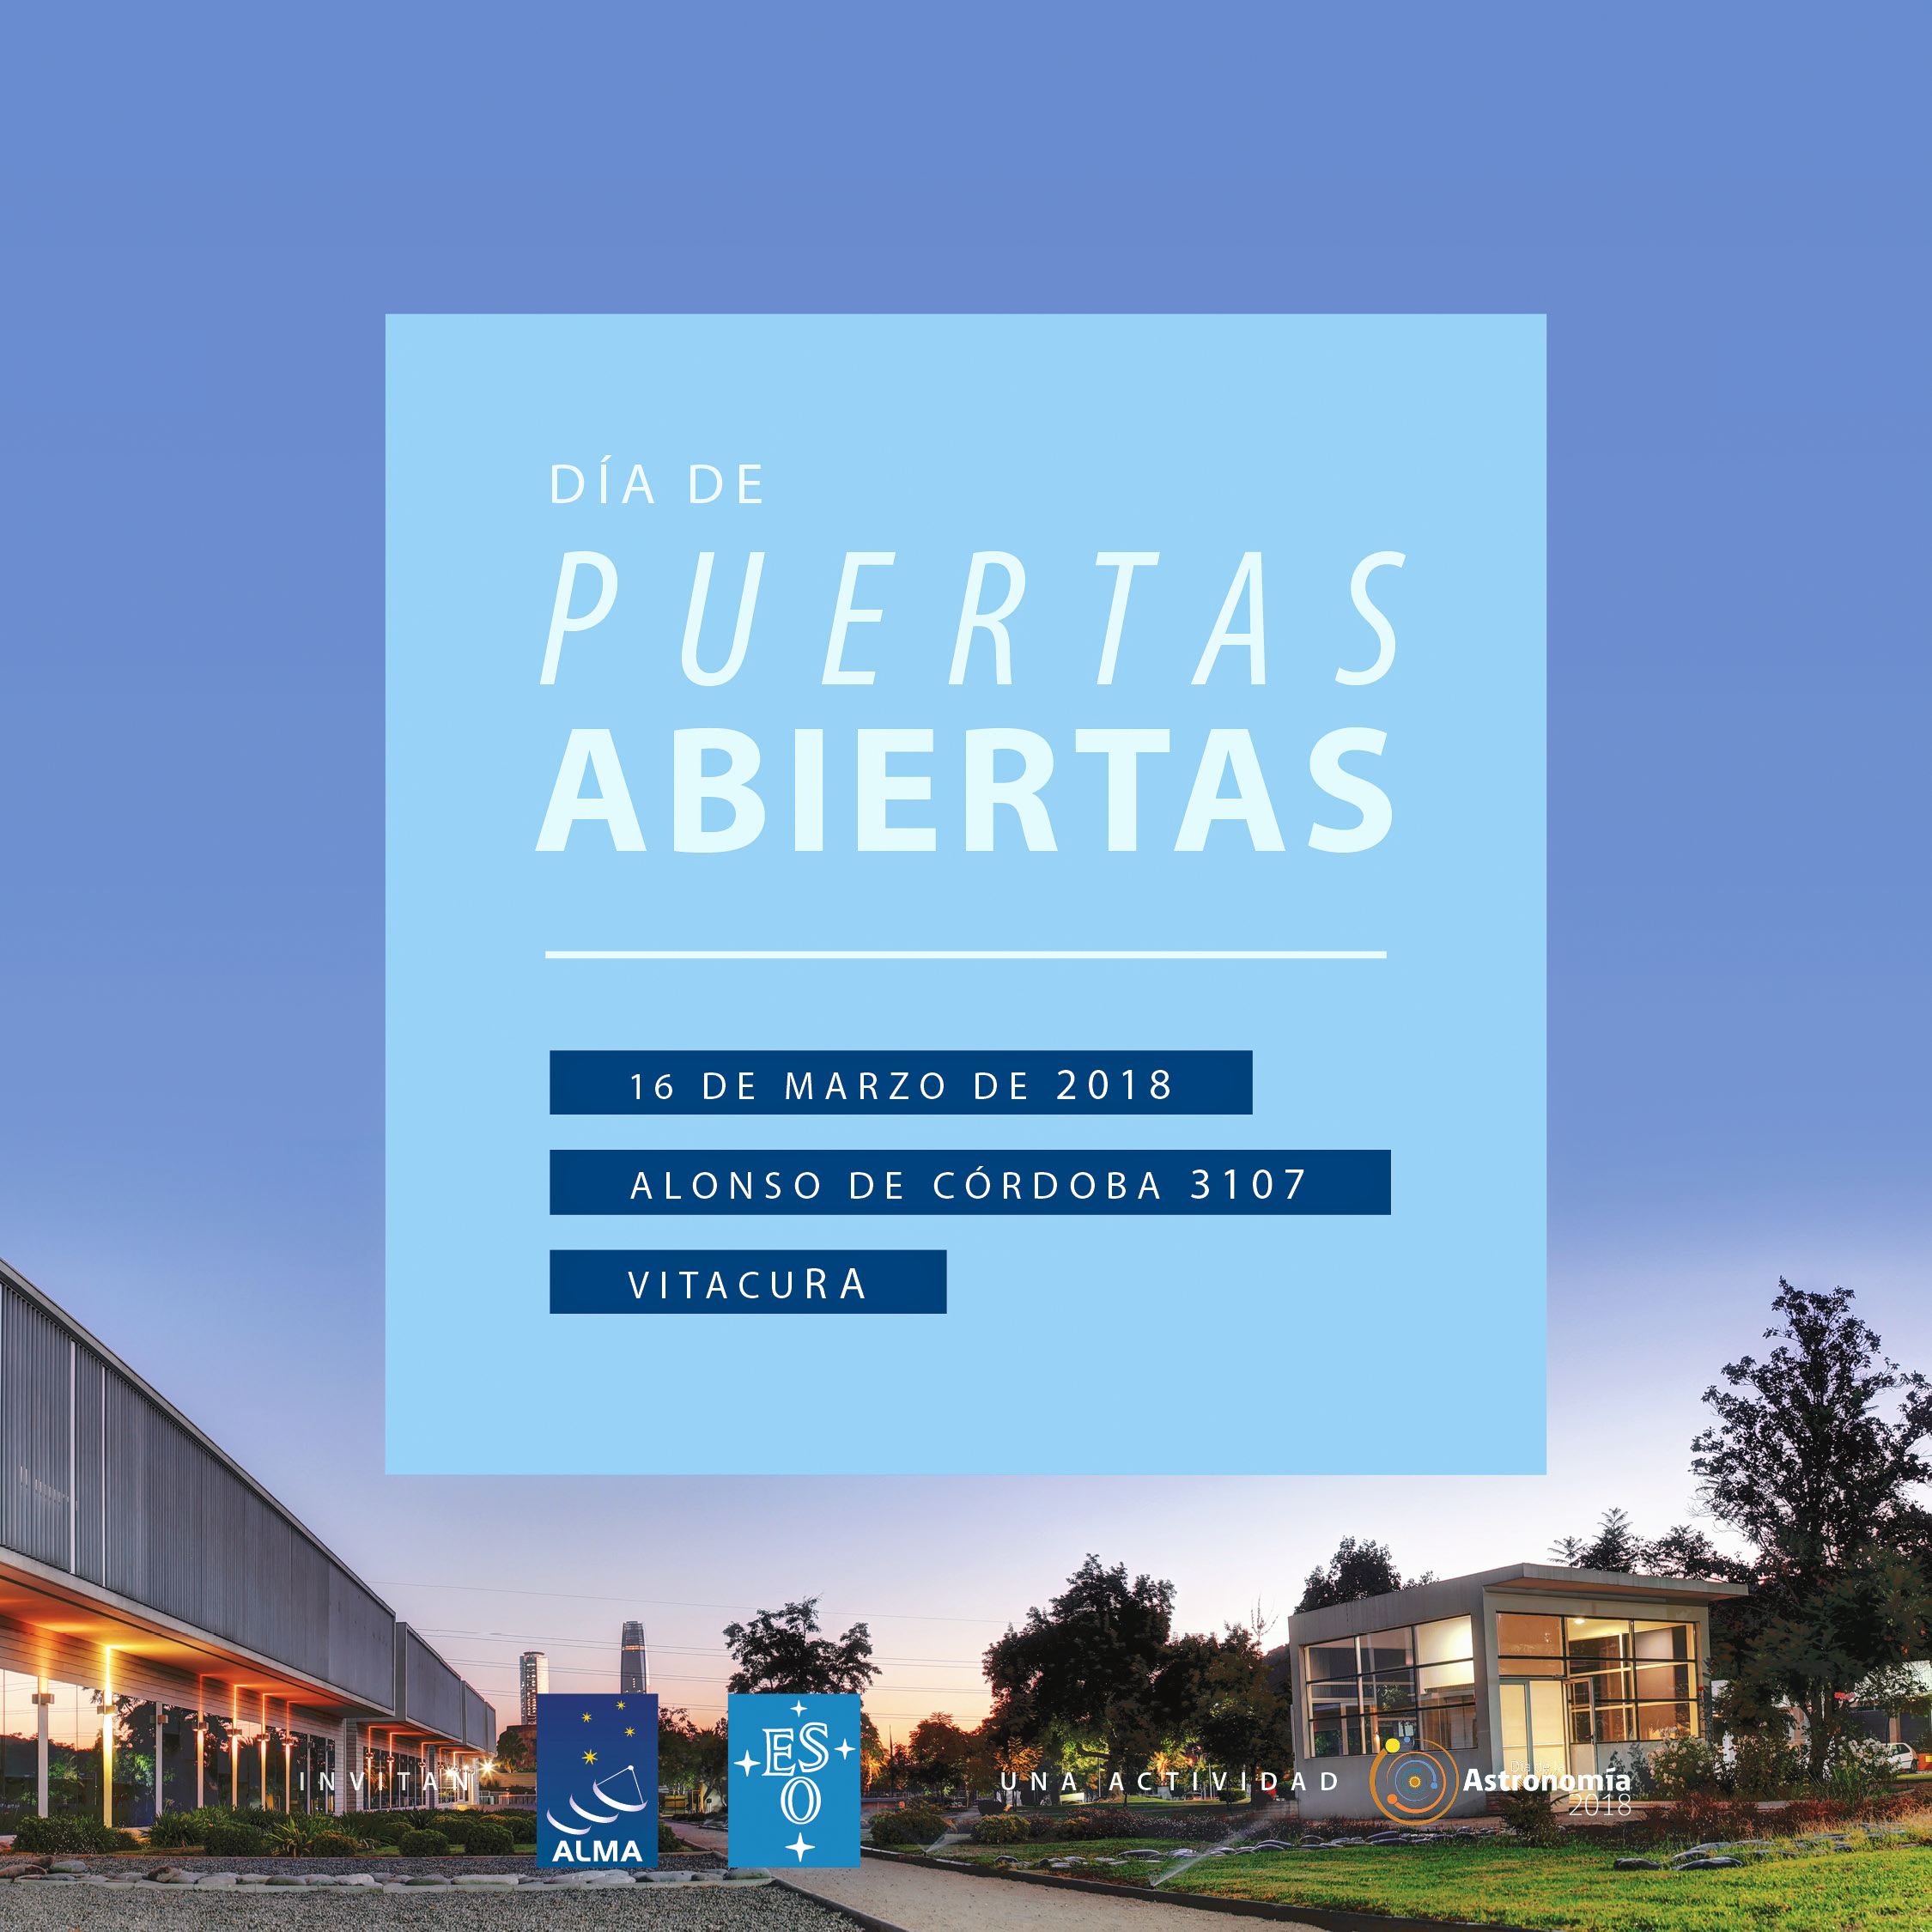

Bienvenido a las oficinas de ESO en Santiago

Bienvenido a las oficinas de ESO en Santiago.

Credit: ALMA/ESO